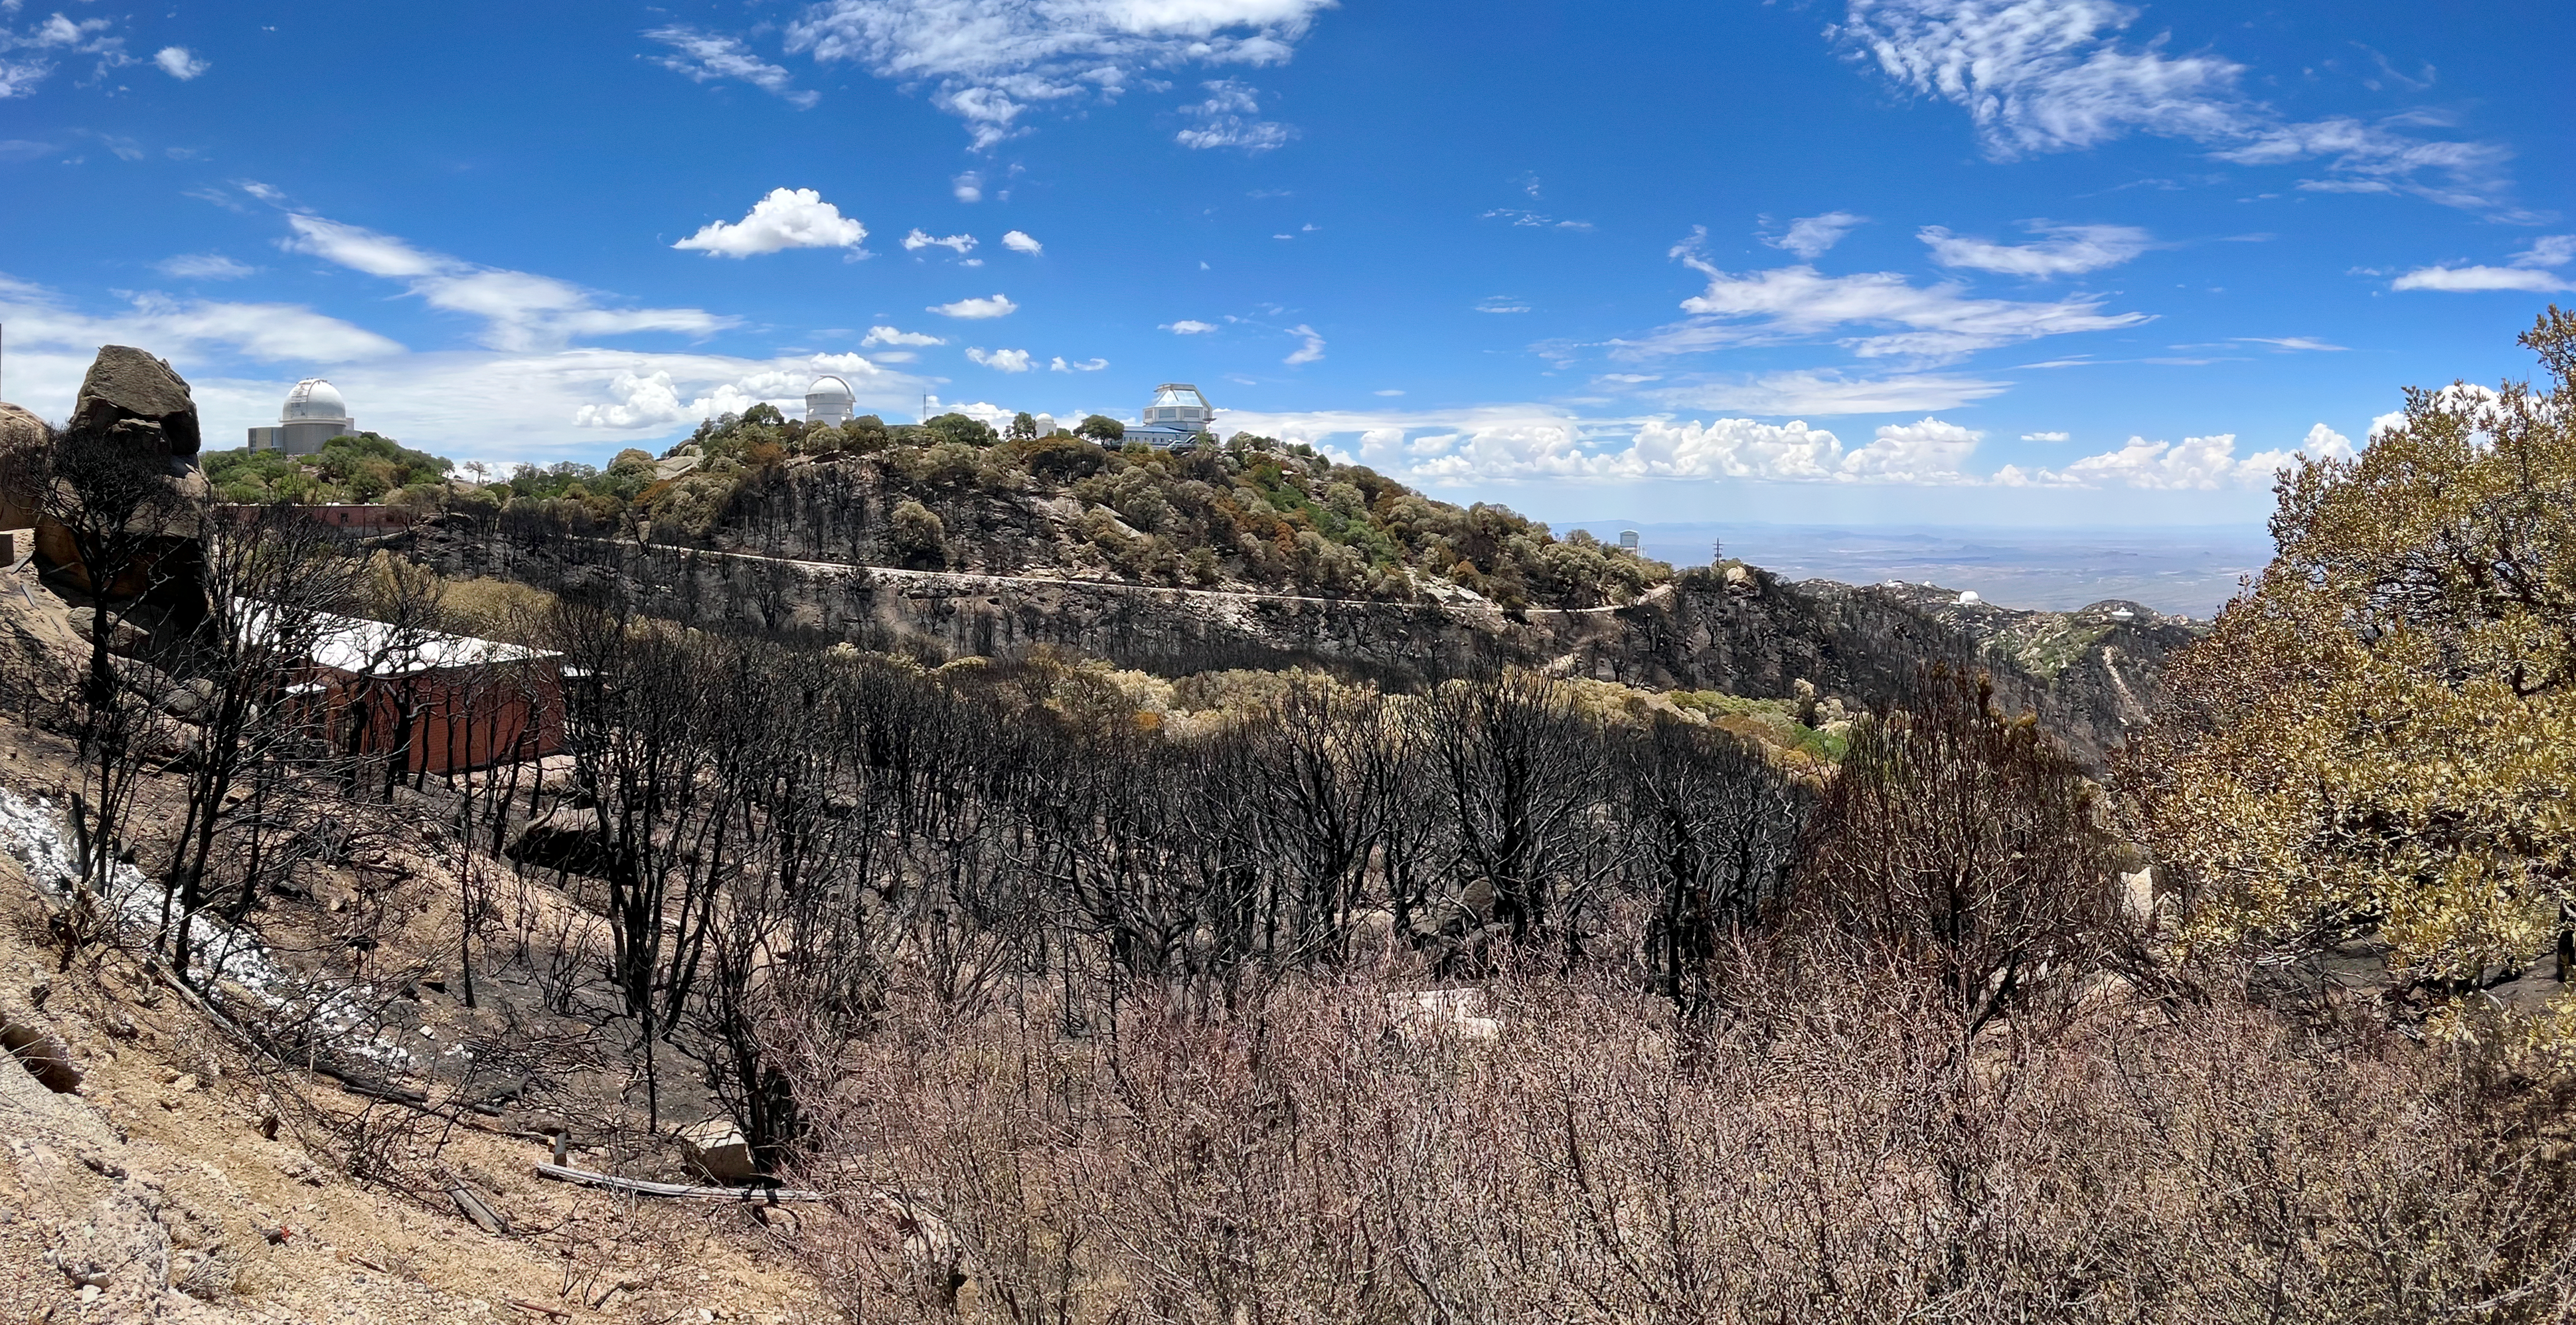

Kitt Peak National Observatory after the Contreras Fire

Kitt Peak National Observatory after the Contreras Fire.

Credit: KPNO/NOIRLab/NSF/AURA